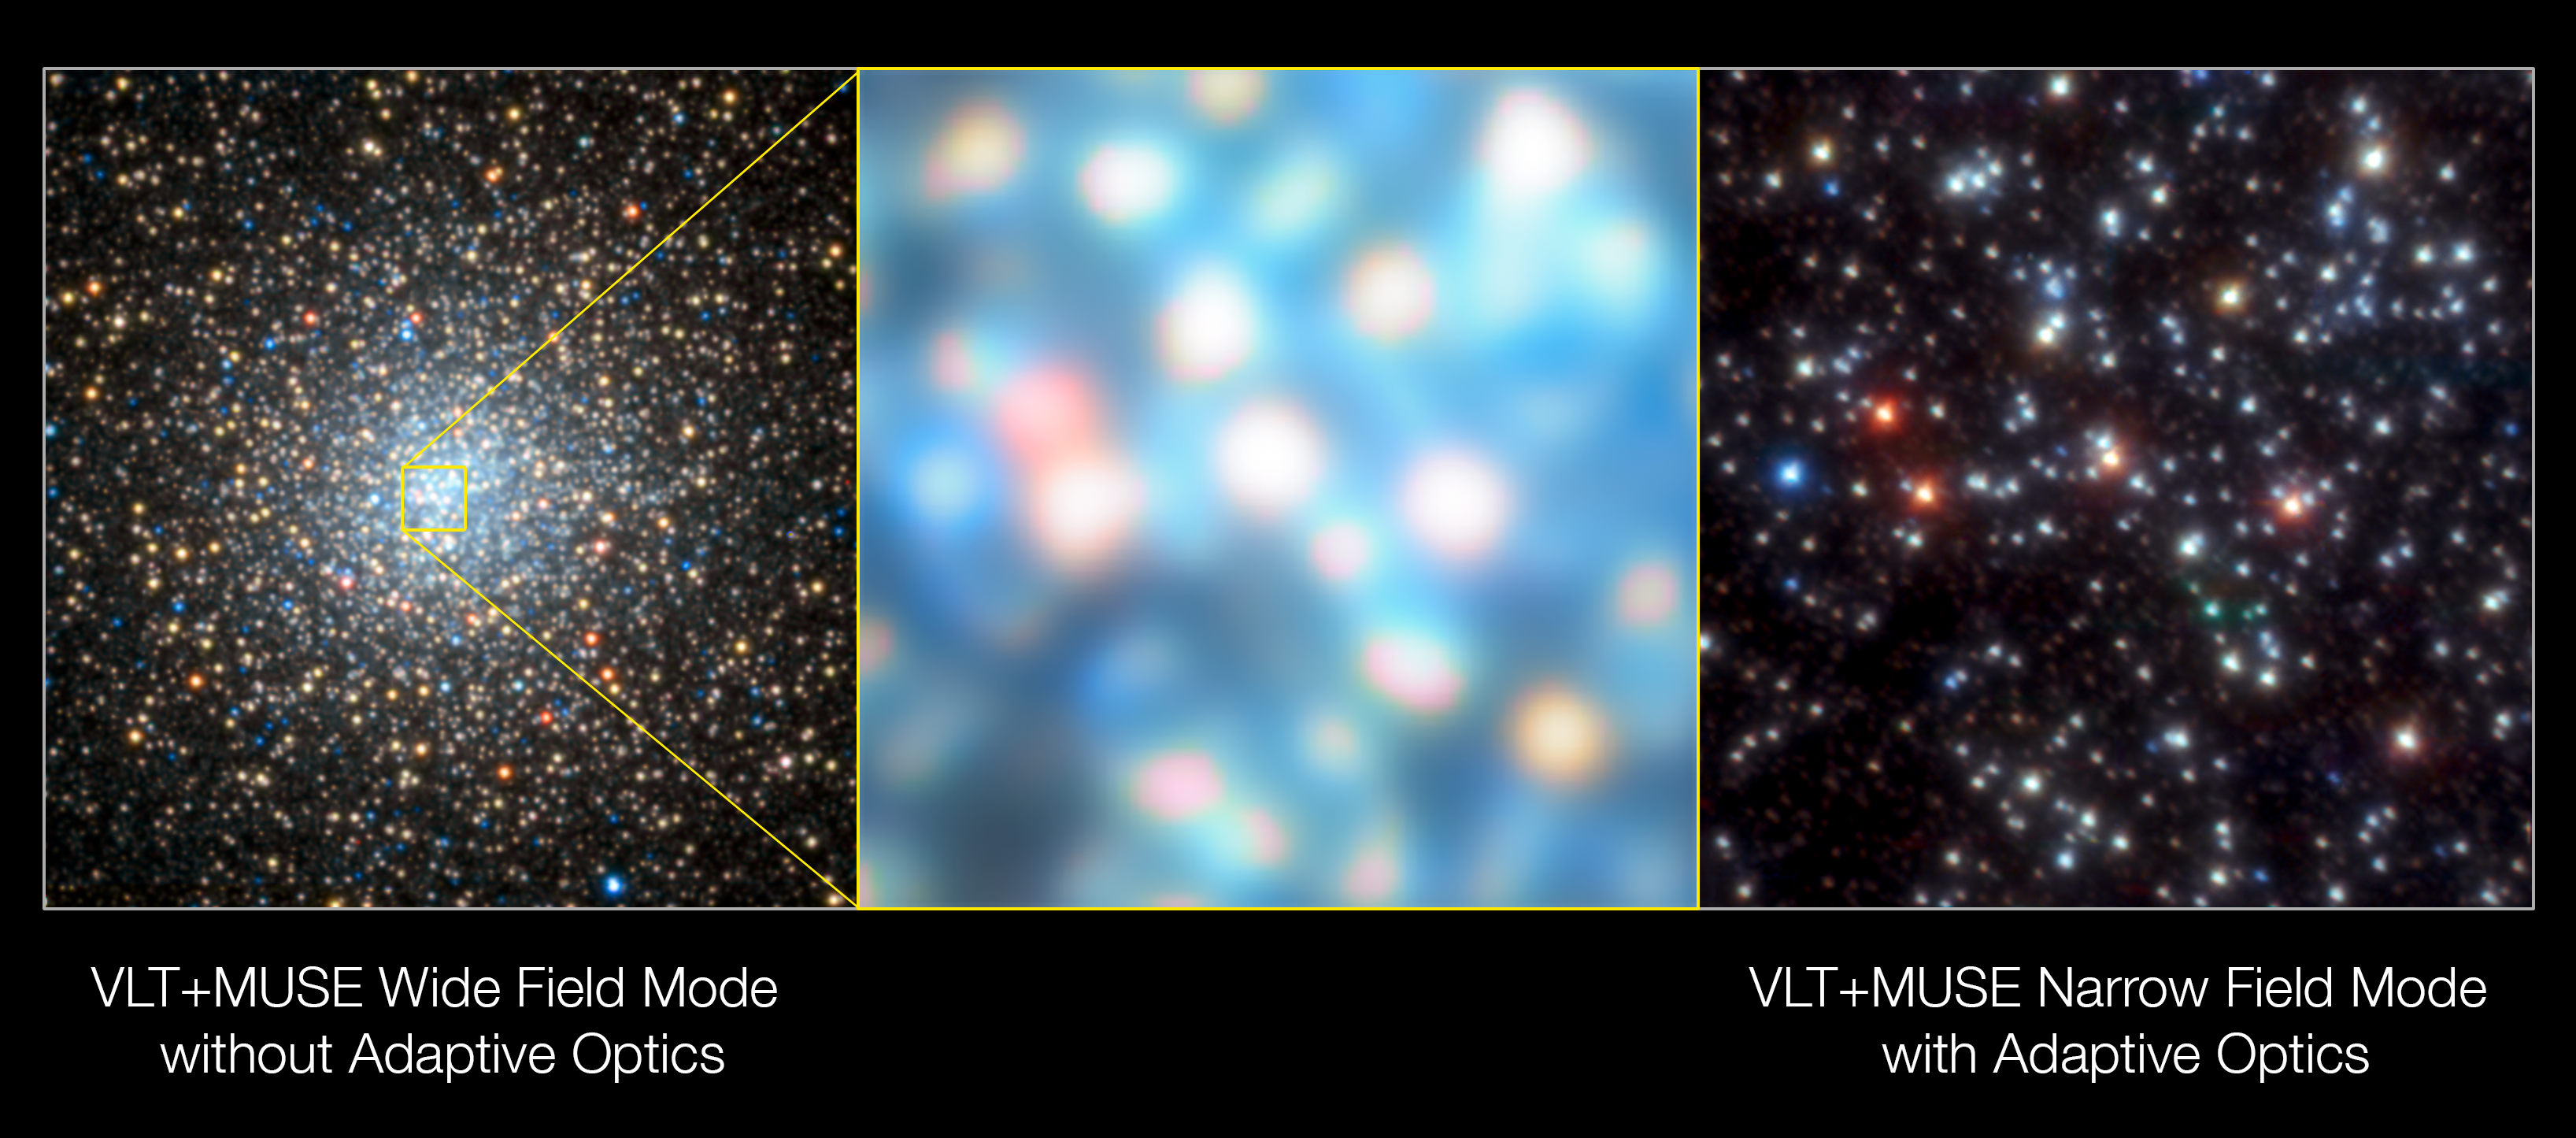

MUSE images of the globular star cluster NGC 6388

These images of the globular star cluster NGC 6388 were obtained during the testing of the Narrow-Field adaptive optics mode of the MUSE instrument on ESO’s Very Large Telescope. The image on the left is from MUSE in Wide Field Mode, without the adaptive optics system in operation and the centre panel is an enlargement of a small part of this view. The image on the right is the view from the Narrow-Field Mode of MUSE when adaptive optics are switched on.

Credit: ESO/S. Kammann (LJMU)